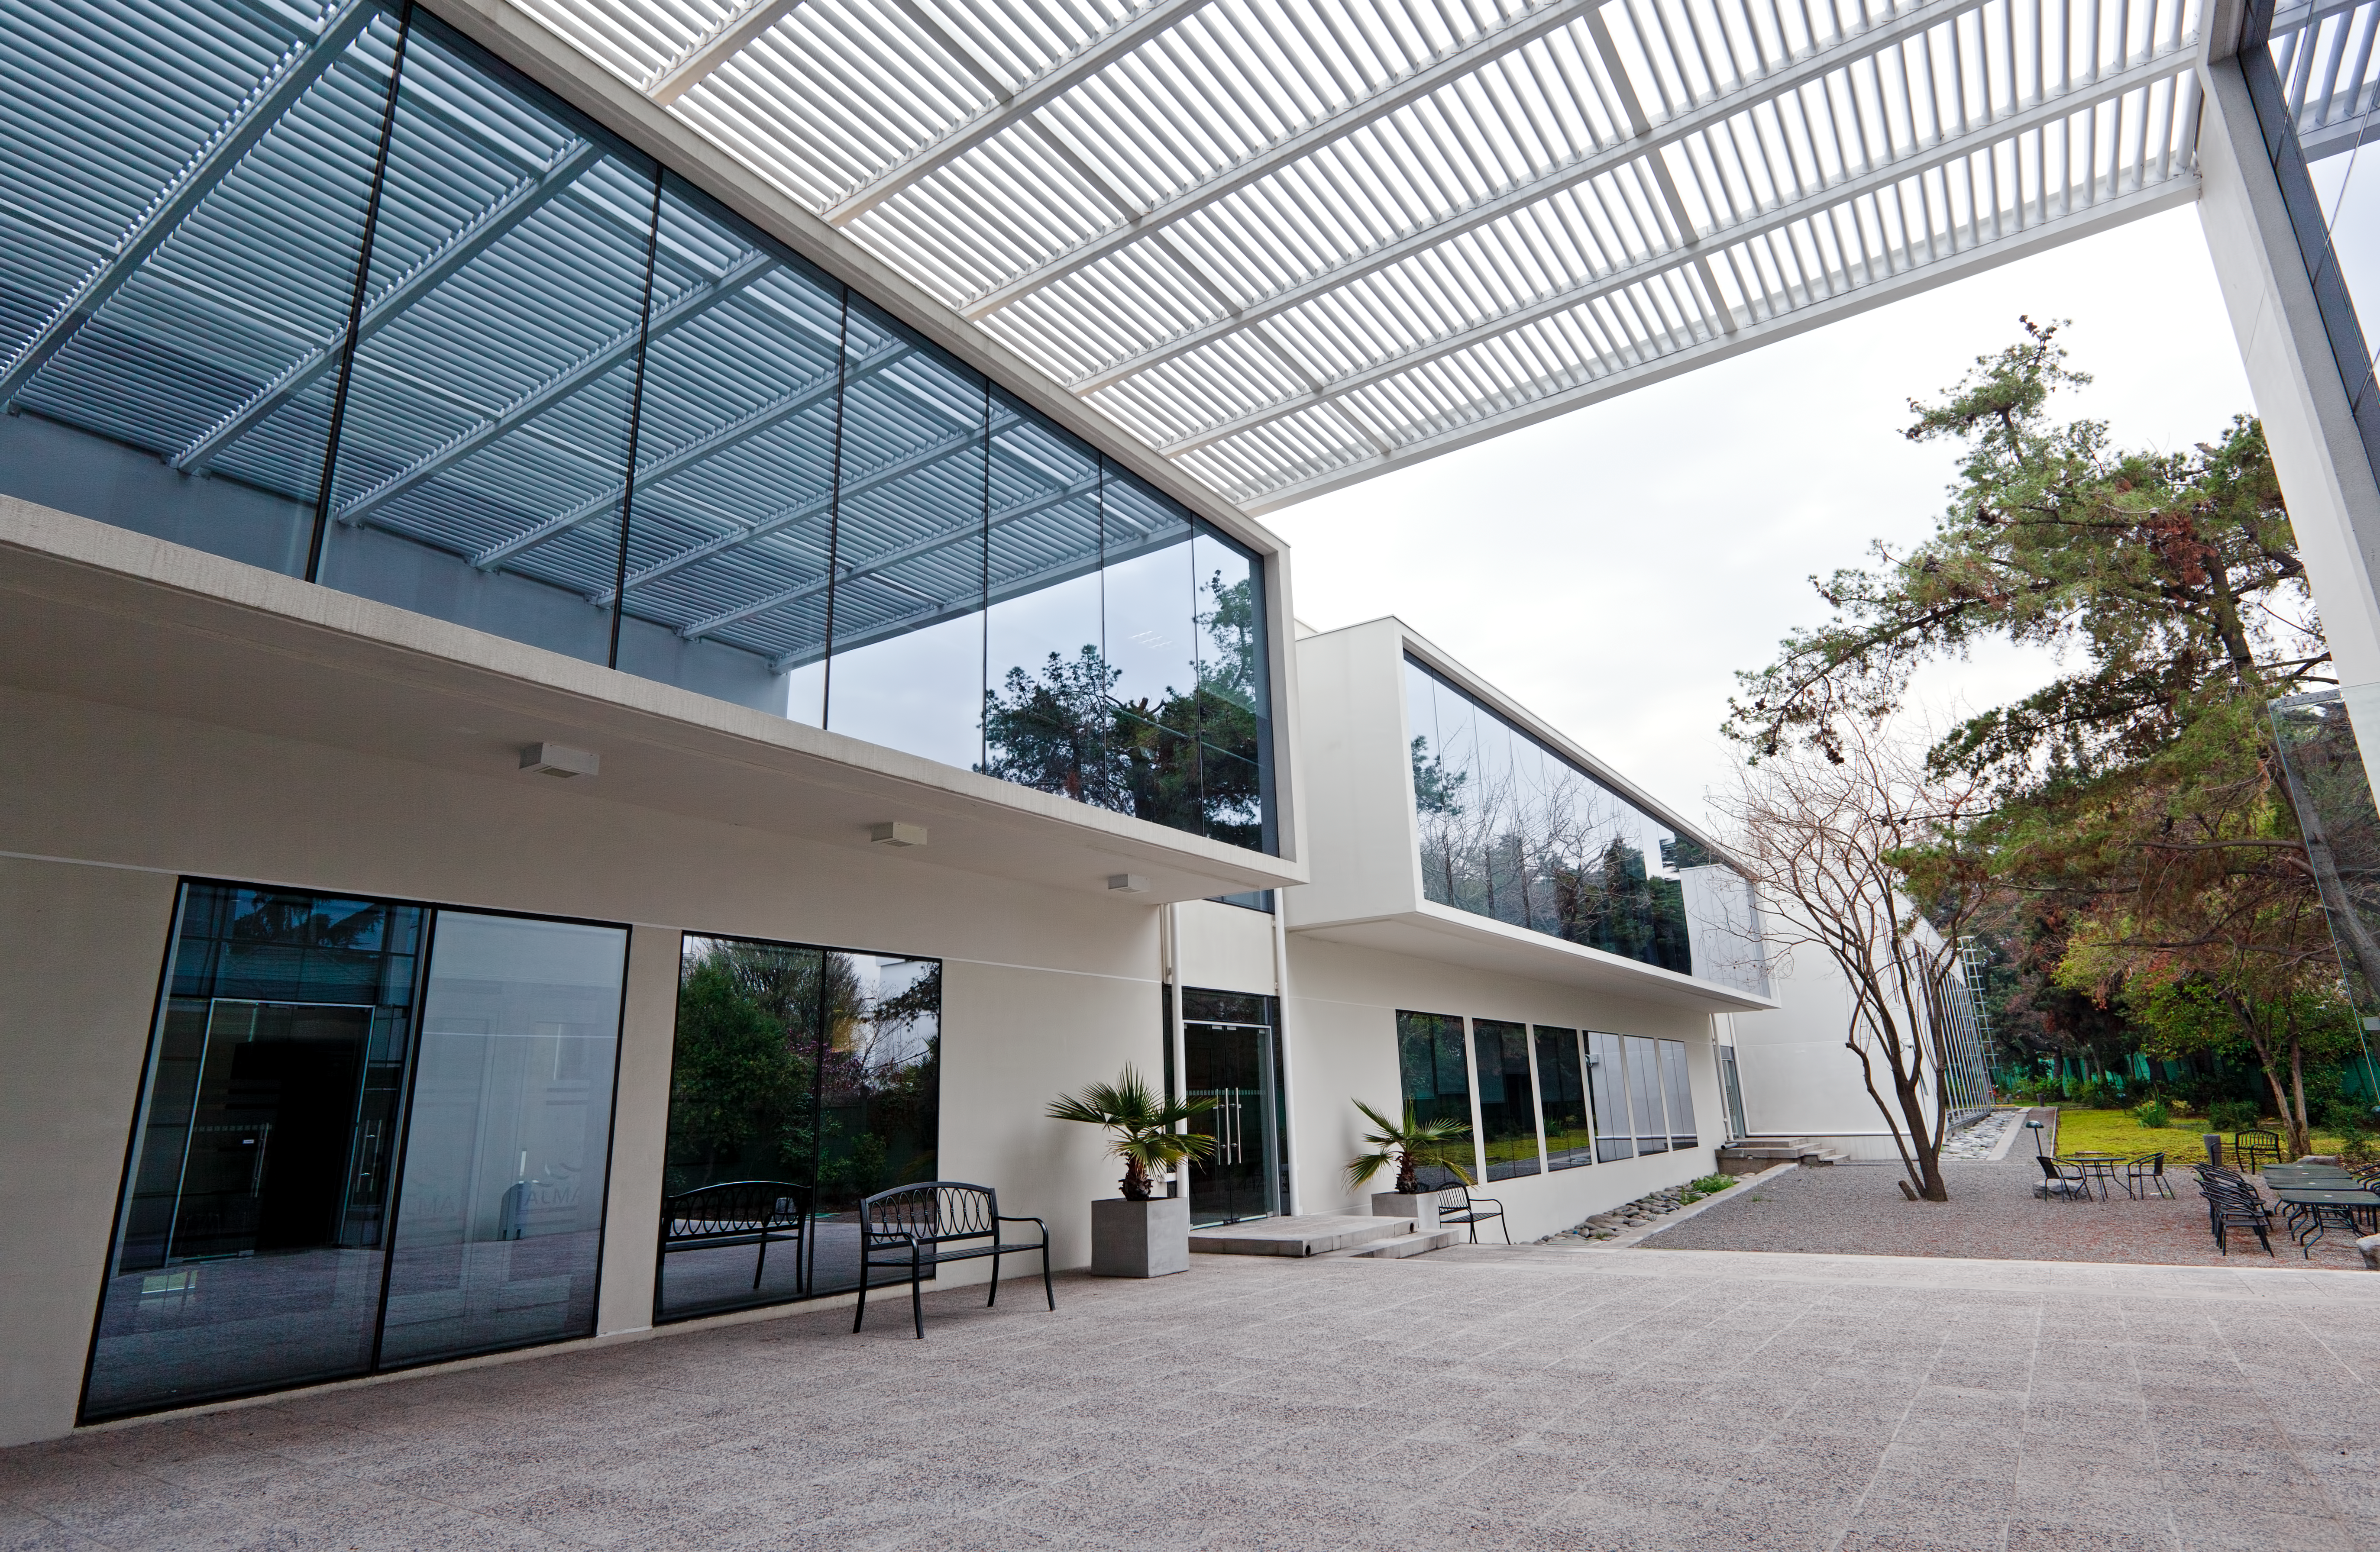

The ALMA Santiago Central Office

The new ALMA Santiago Central Office that was constructed by ESO in front of their offices at Vitacura, in 2011.

Credit: ESO